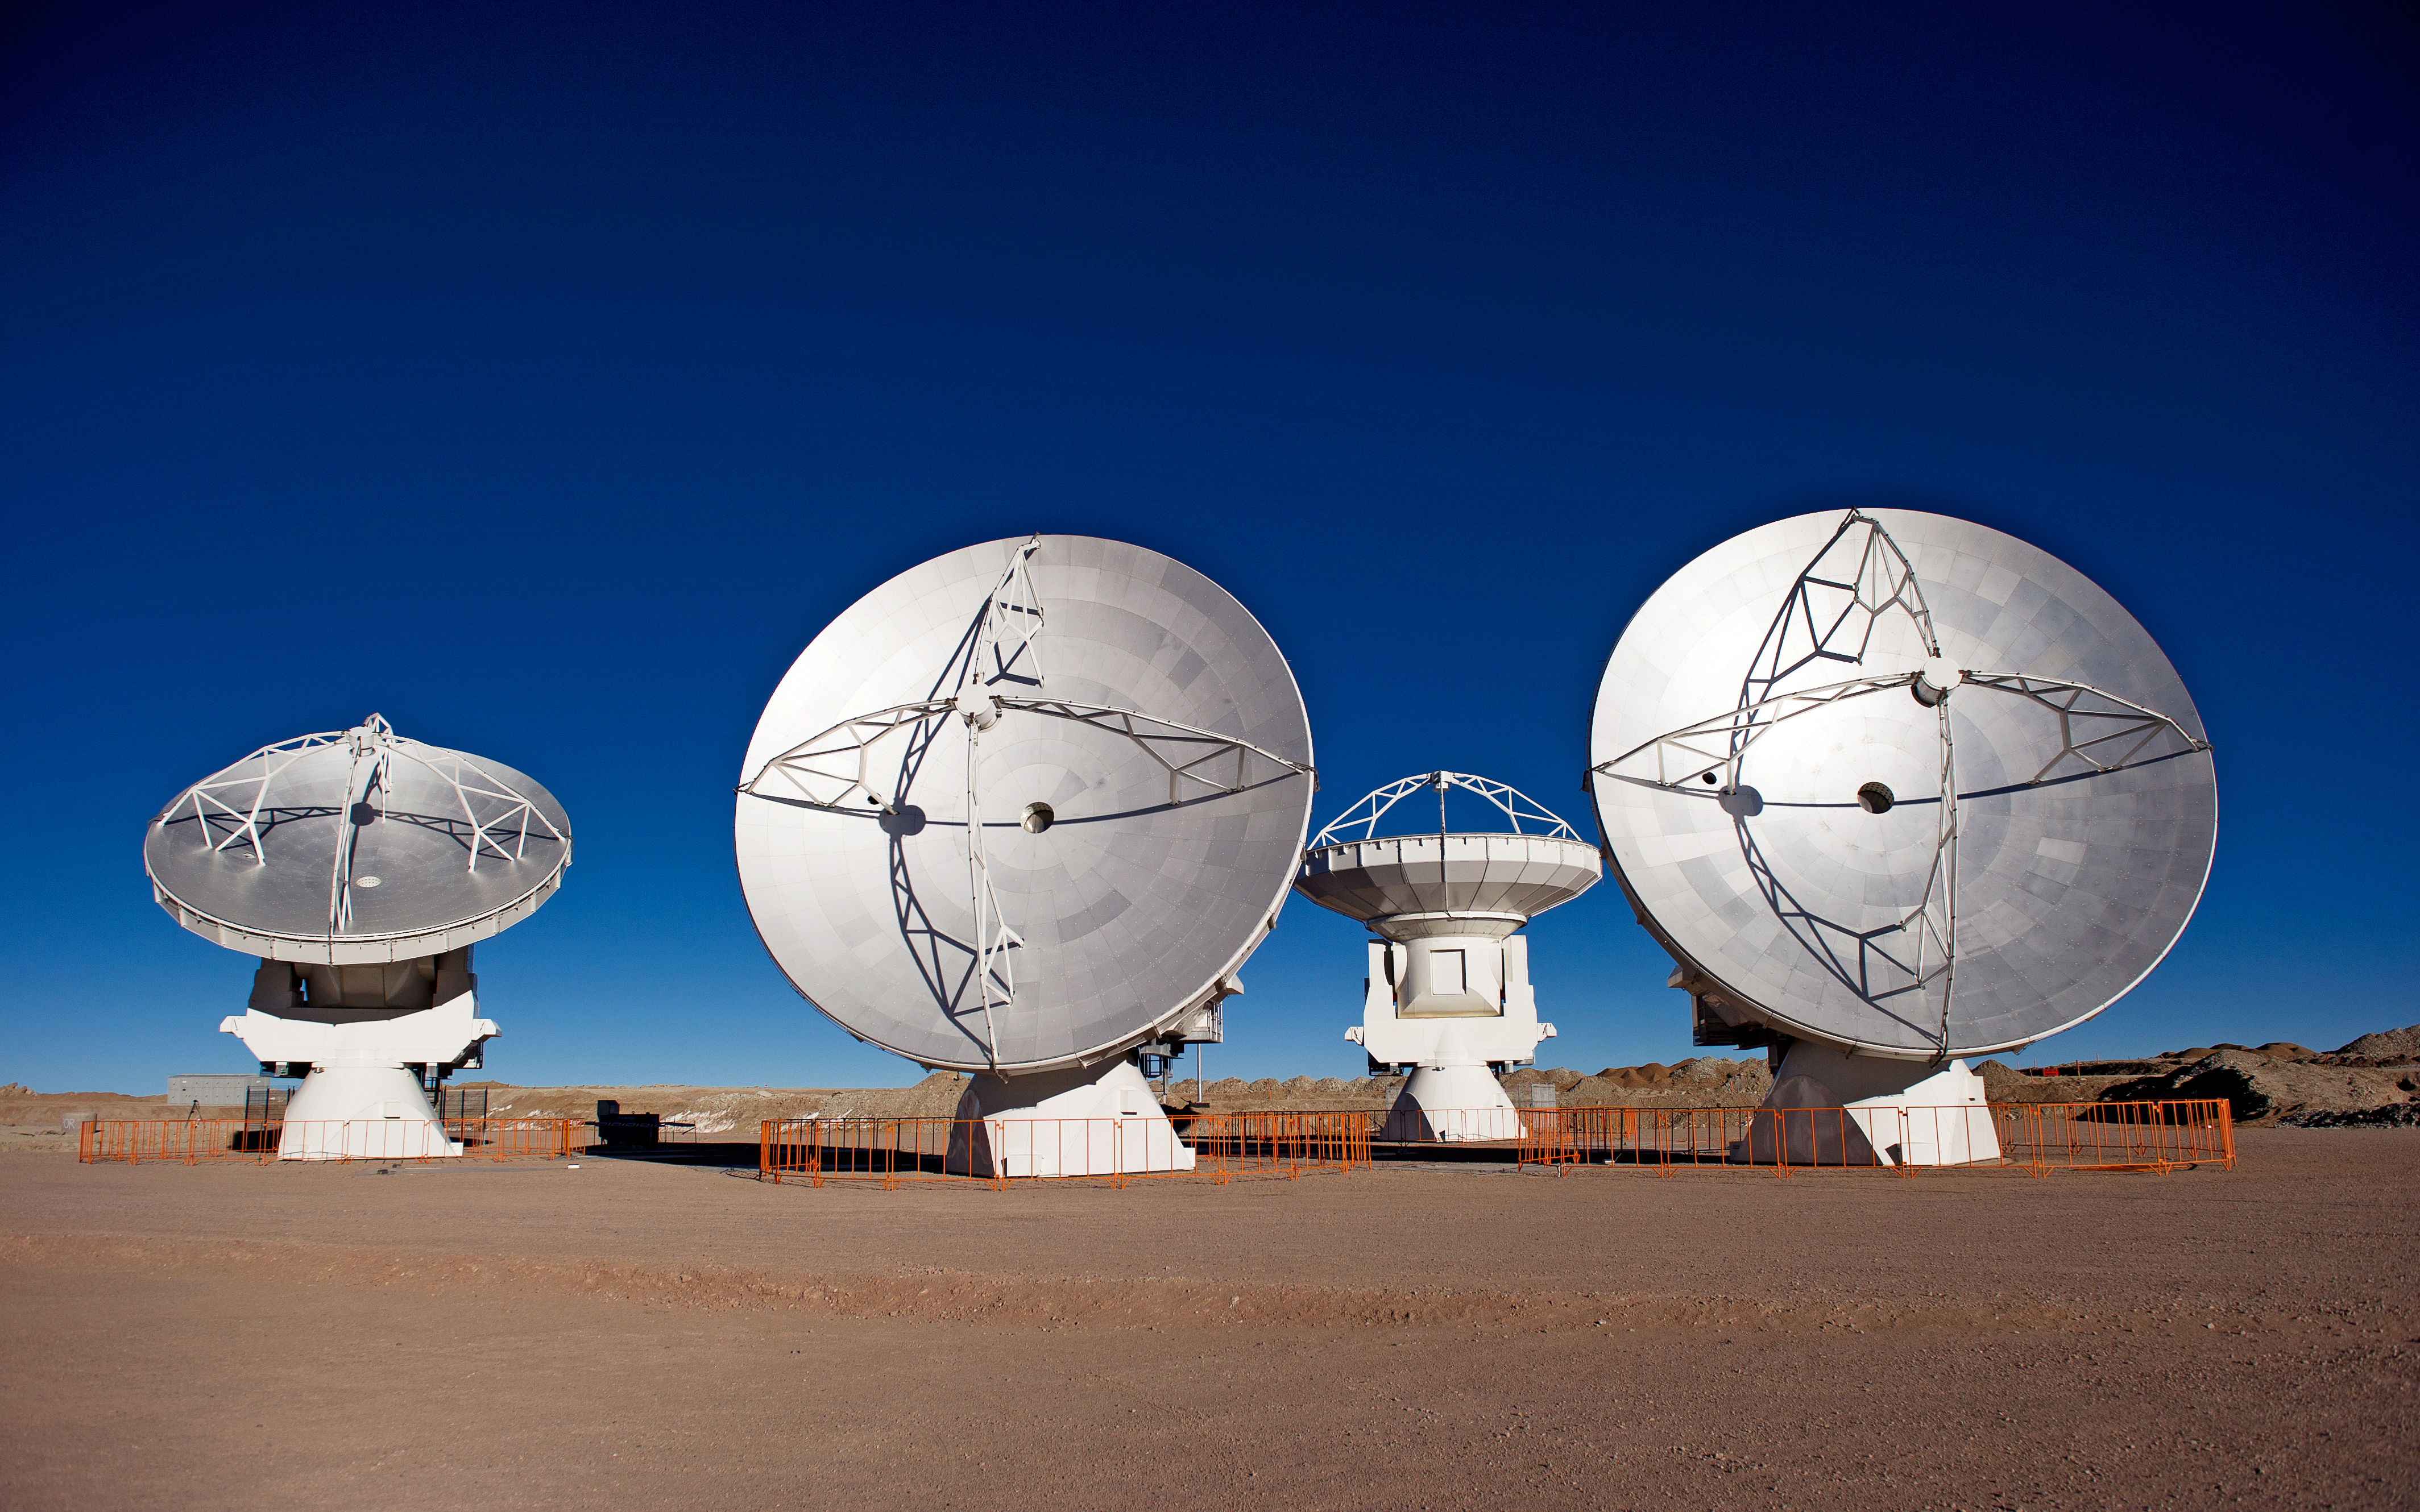

Four ALMA antennas on the Chajnantor plain

Four of the first ALMA antennas at the Array Operations Site (AOS), where they are being tested as part of the ongoing Commissioning and Science Verification process. The AOS is located at 5000 metres altitude on the Chajnantor plateau, about 50 km away from San Pedro de Atacama, in the II Region of Chile. The 66 ALMA antennas will be spread across the desert plateau over distances from 200 metres to 16 kilometres, which will give ALMA a powerful variable "zoom". This picture was taken in June 2010. ALMA, the Atacama Large Millimeter/submillimeter Array, is the largest astronomical project in existence and is a truly global partnership between the scientific communities of East Asia, Europe and North America with Chile. ESO is the European partner in ALMA.

Credit: ESO/José Francisco Salgado (josefrancisco.org)